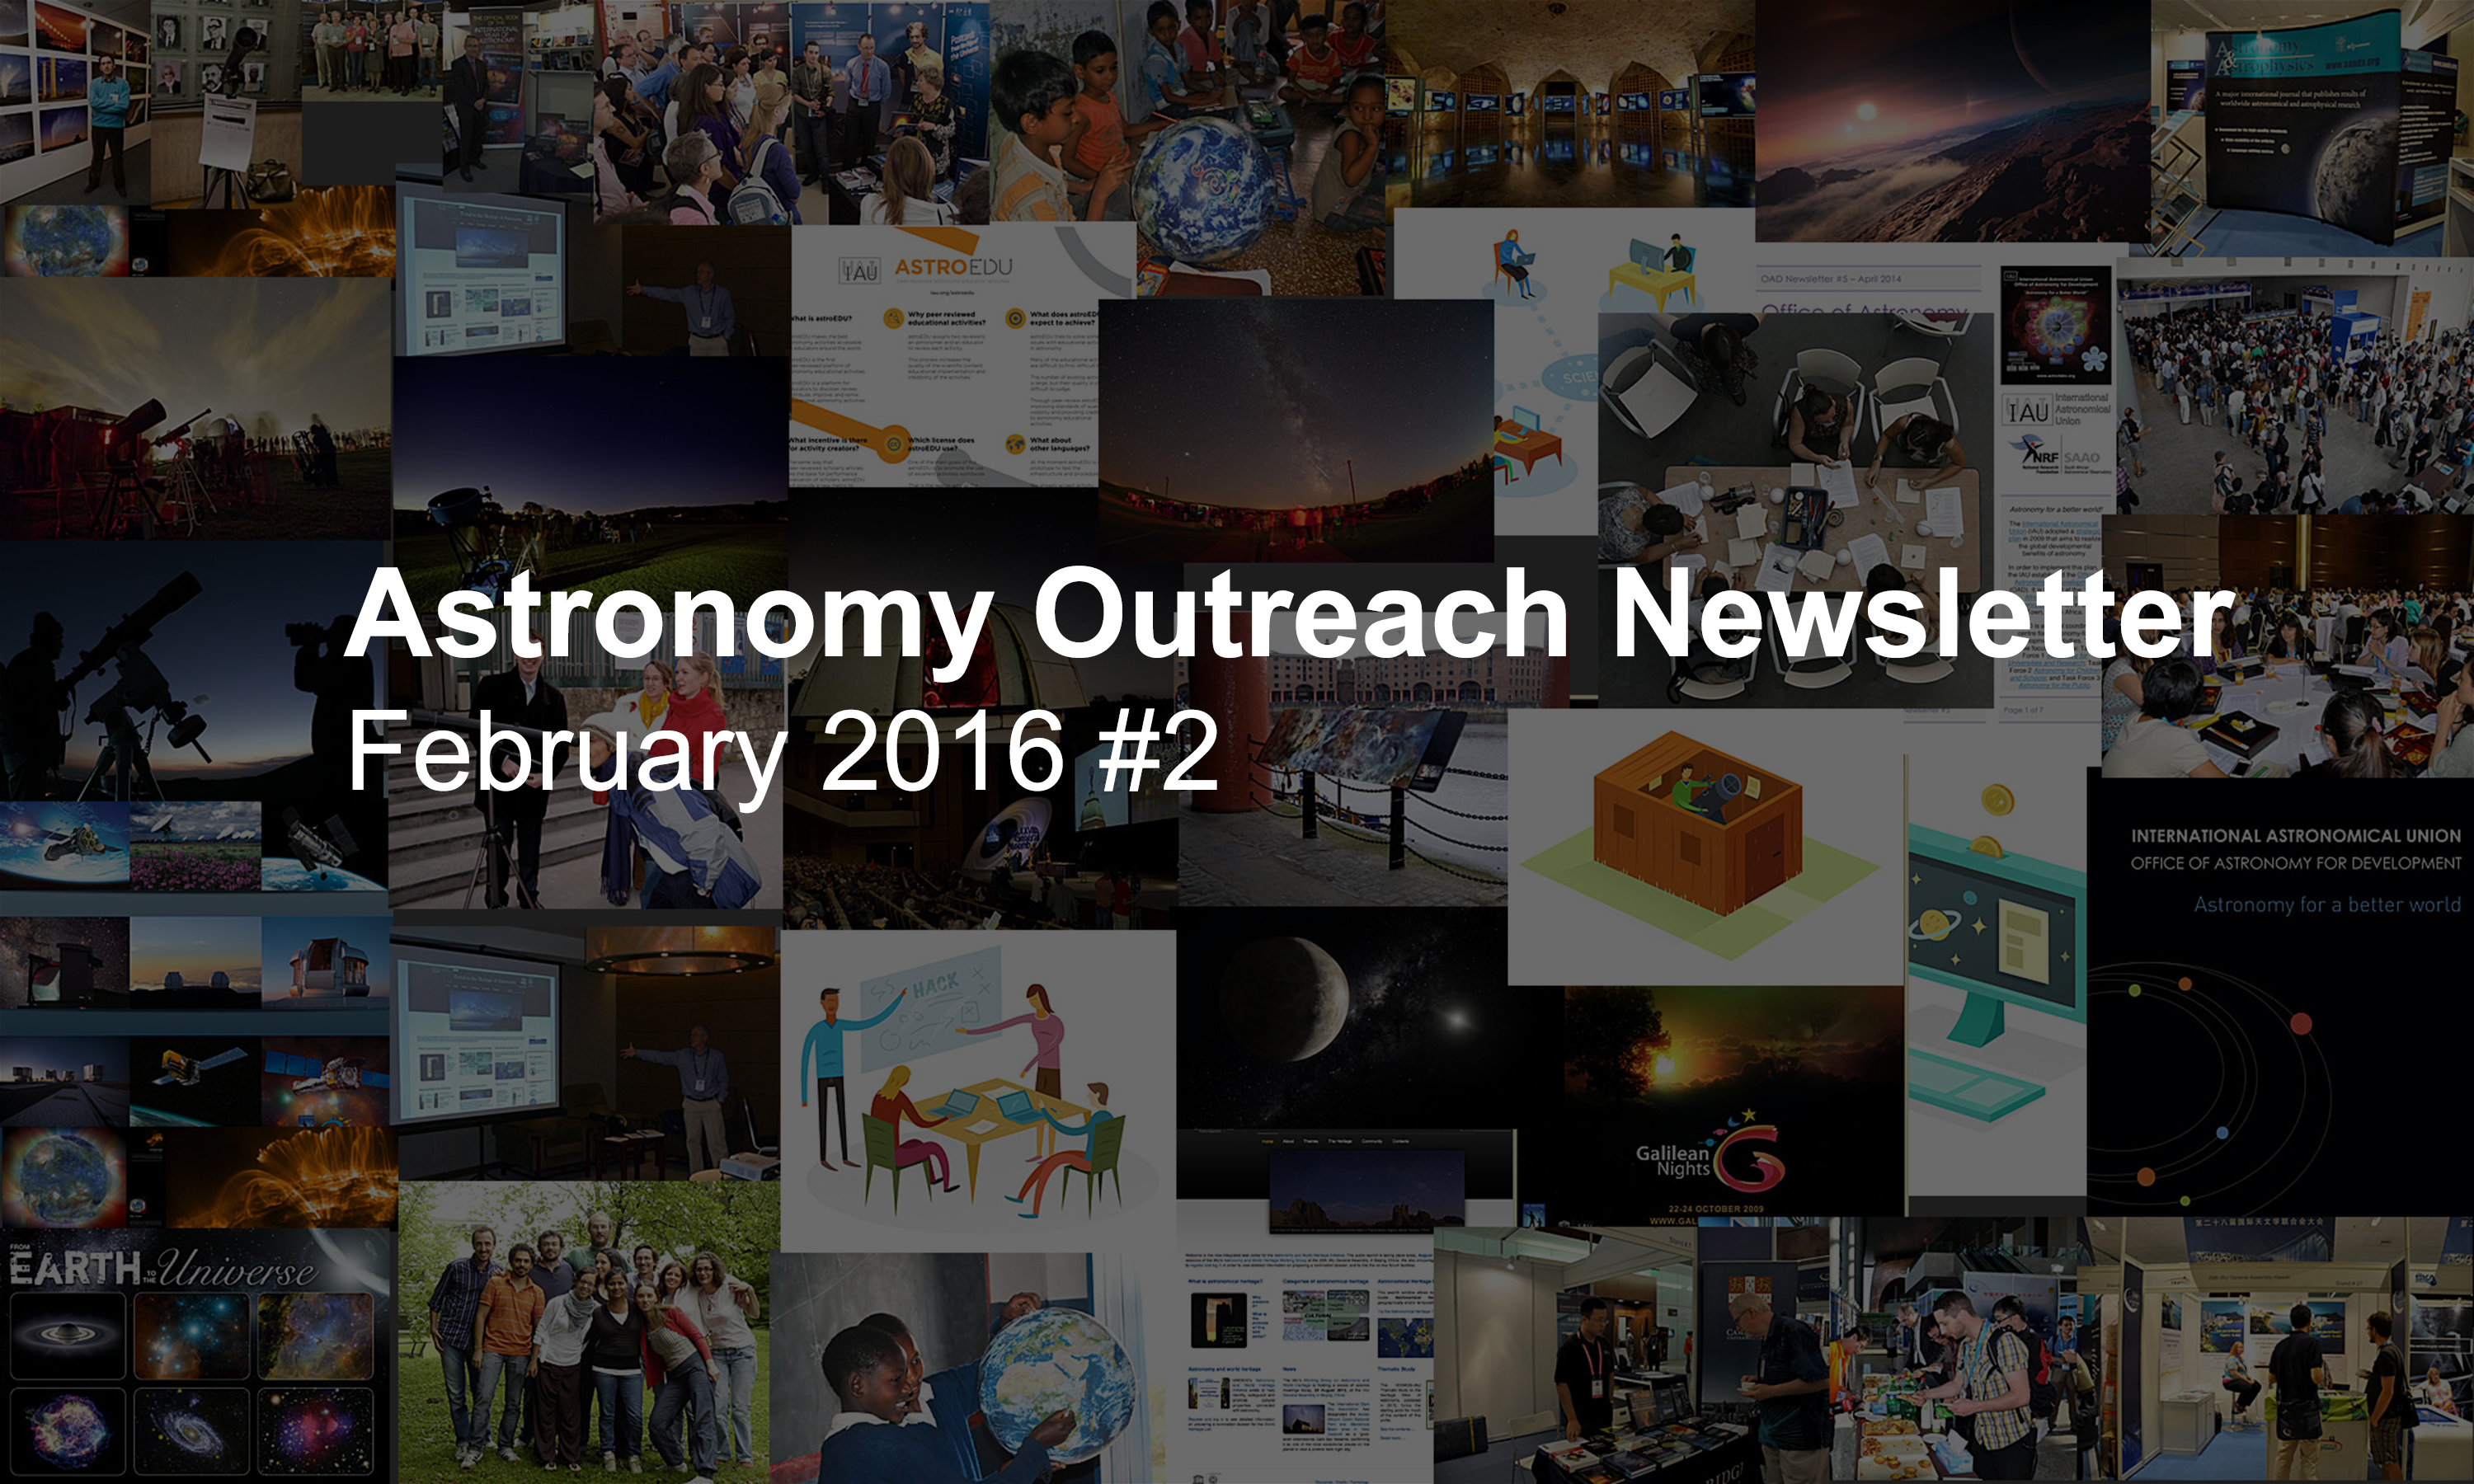

IAU Astronomy Outreach Newsletter #4 2016 (February 2016 #2)

IAU Astronomy Outreach Newsletter #4 2016 (February 2016 #2)

Credit: IAU